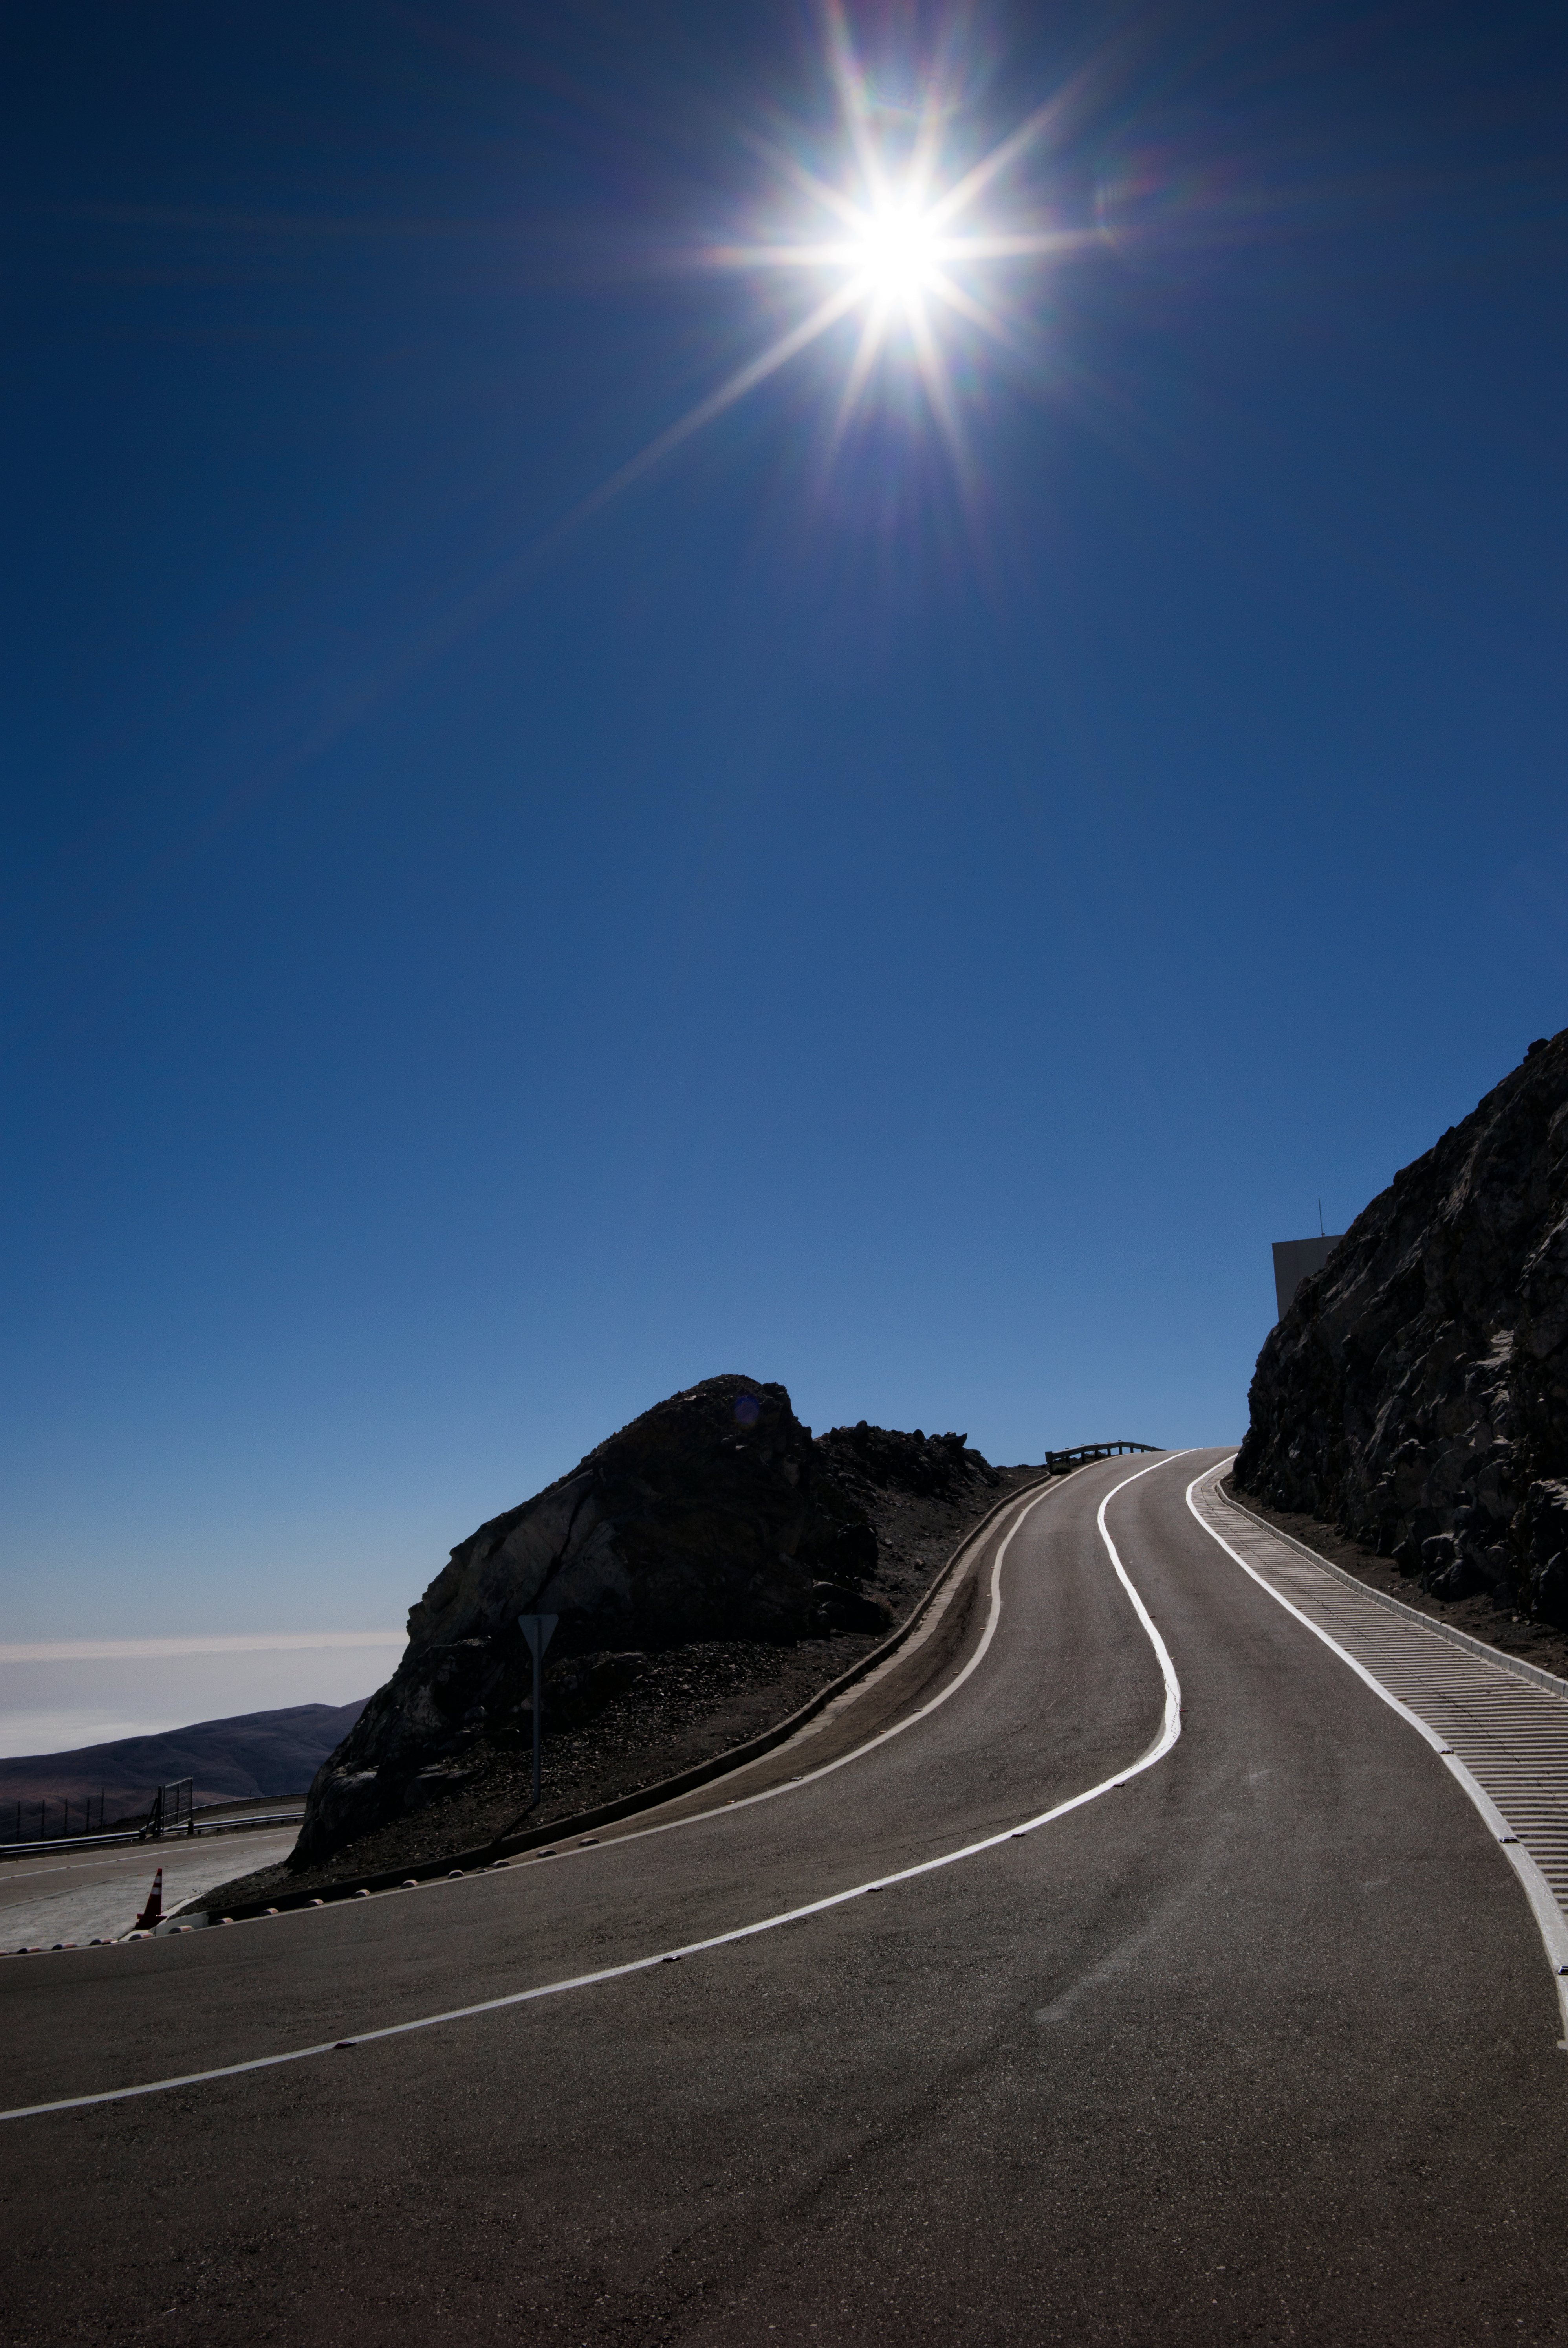

The road to Paranal

At 2635 metres above sea level in the Atacama Desert of Chile, ESO’s Paranal Observatory is one of the very best astronomical observing sites in the world and is the flagship facility for European ground-based astronomy. It hosts several world-class telescopes; among them are the Very Large Telescope, the Visible and Infrared Survey Telescope for Astronomy, and the VLT Survey Telescope. Other scientific and support facilities are also located at Paranal, including several smaller telescopes and an innovative accommodation facility known as the Residencia.

Credit: E. Facon/ESO